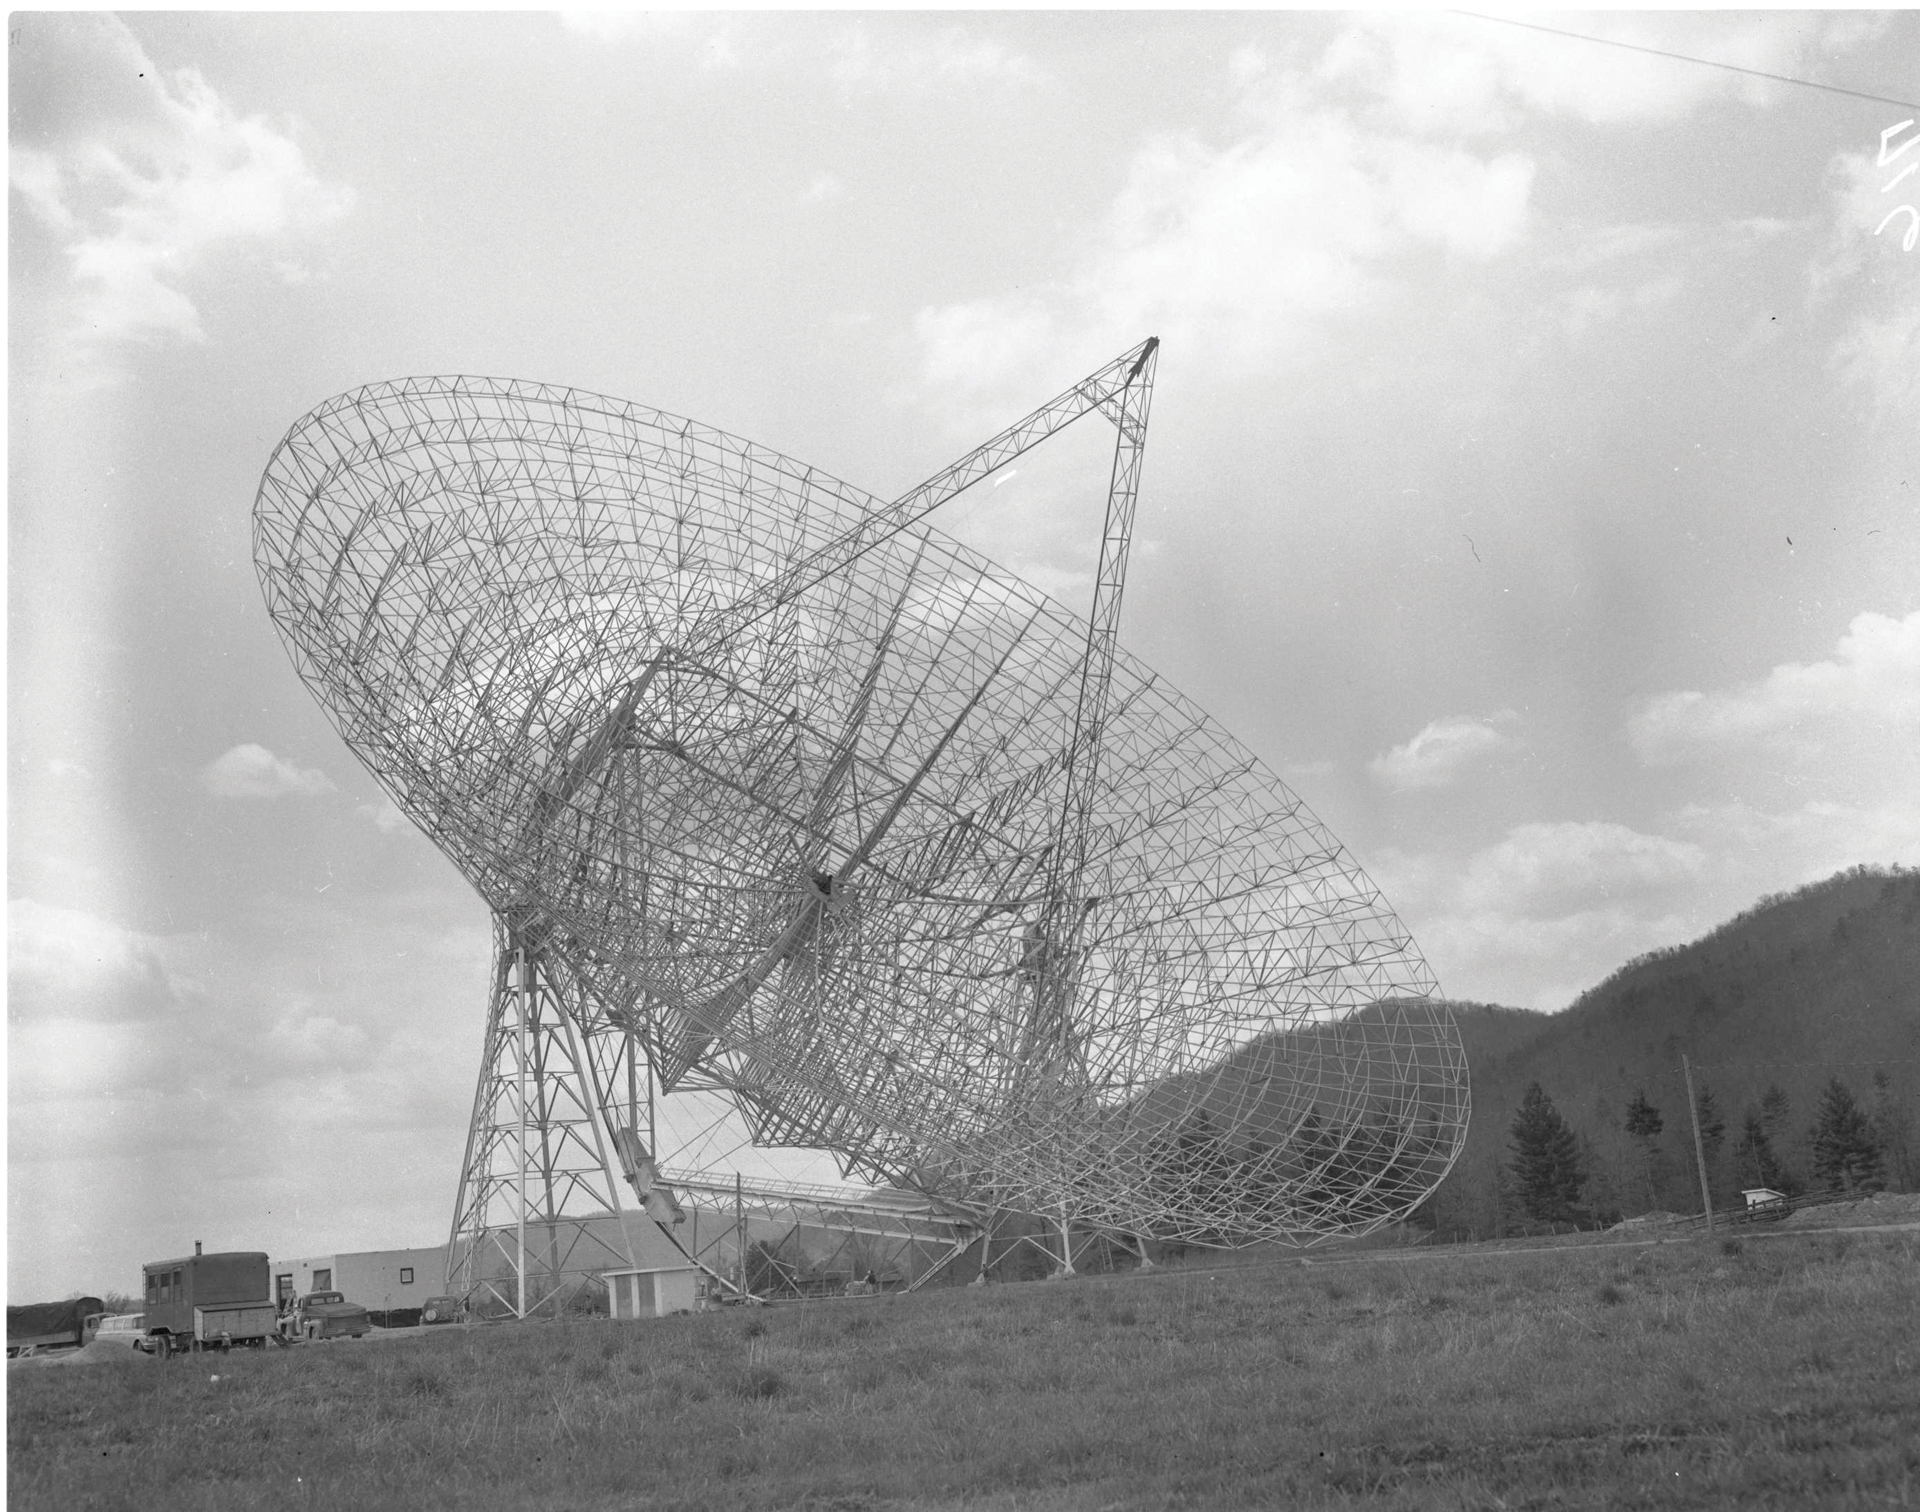

Giant Telescope in the Backyard

The 300-foot telescope in Green Bank, West Virginia dwarfs the farmhouse behind it.

Credit: NRAO/AUI/NSF